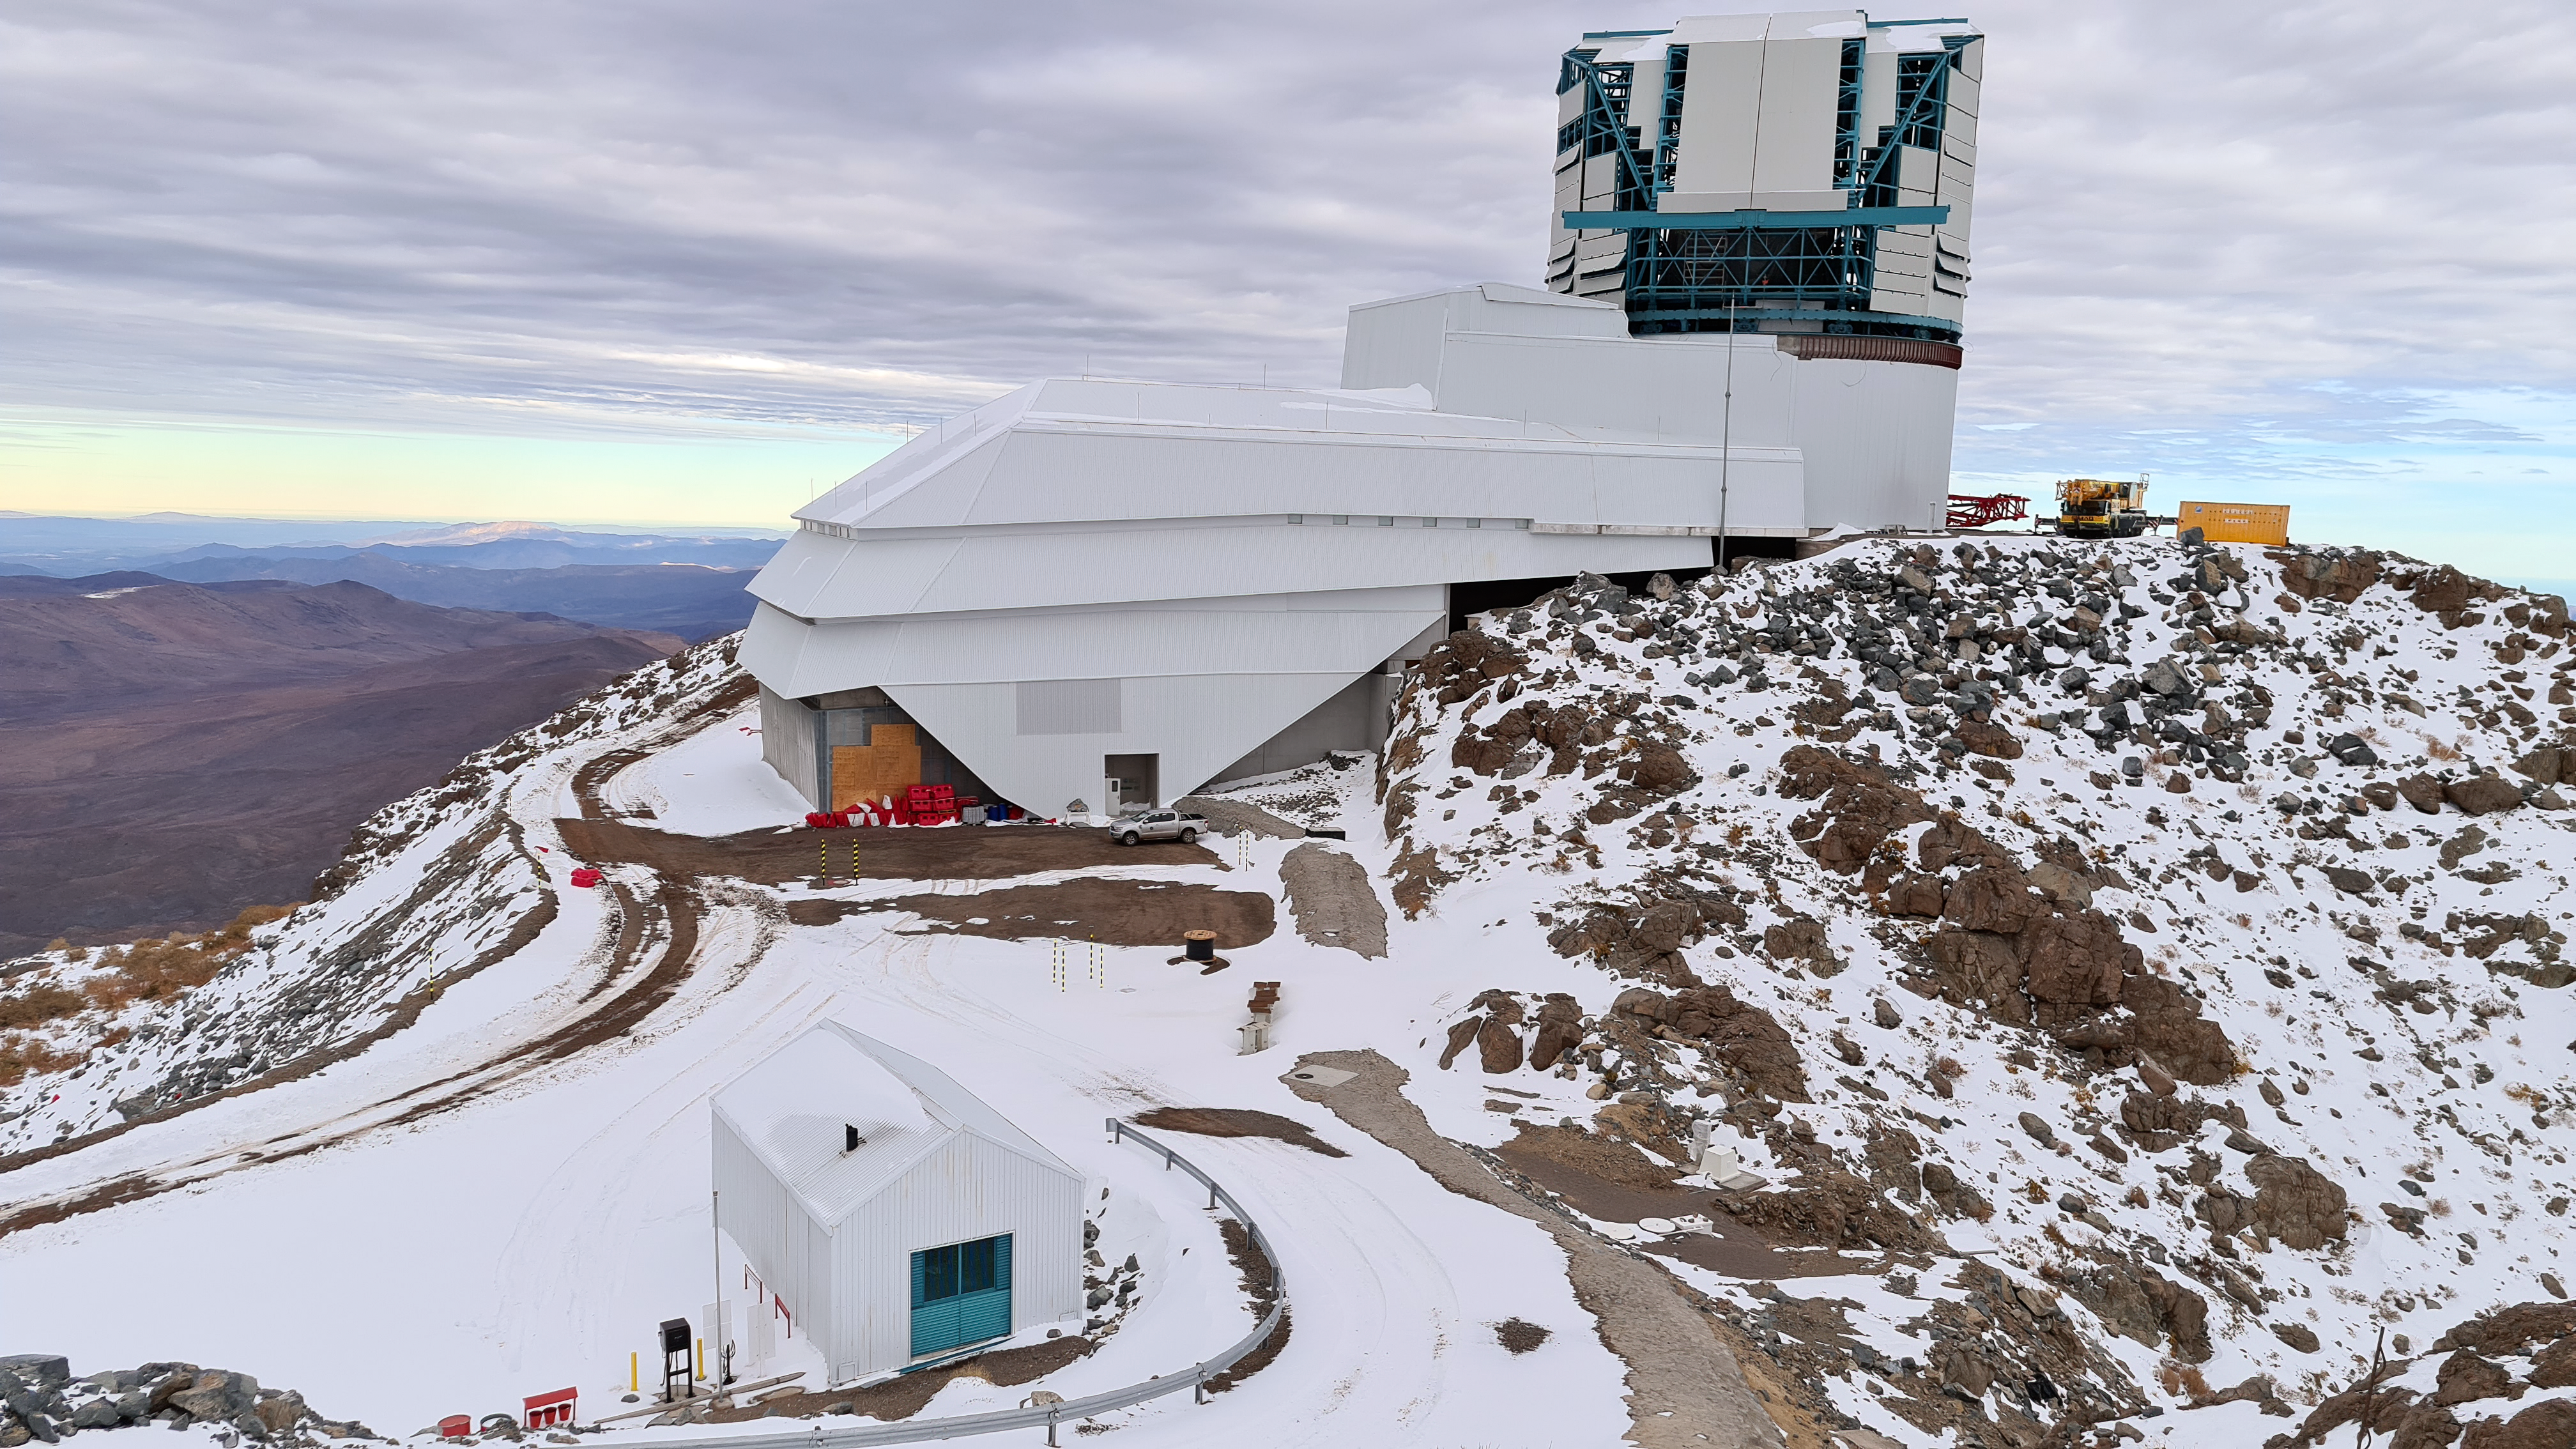

Winter at Vera C. Rubin Observatory

Small teams are still visiting the summit at least twice a week for inspections and maintenance work, as winter storms continue to pose challenges. During the inspection on July 1st, a small amount of water was found and cleaned from the TMA azimuth track, and some superficial rust was removed from one of the TMA supports. These efforts by the summit inspection teams are very important, as they help keep minor issues from becoming bigger problems.

Credit: Vera C. Rubin Observatory/NOIRLab/AURA/NSF